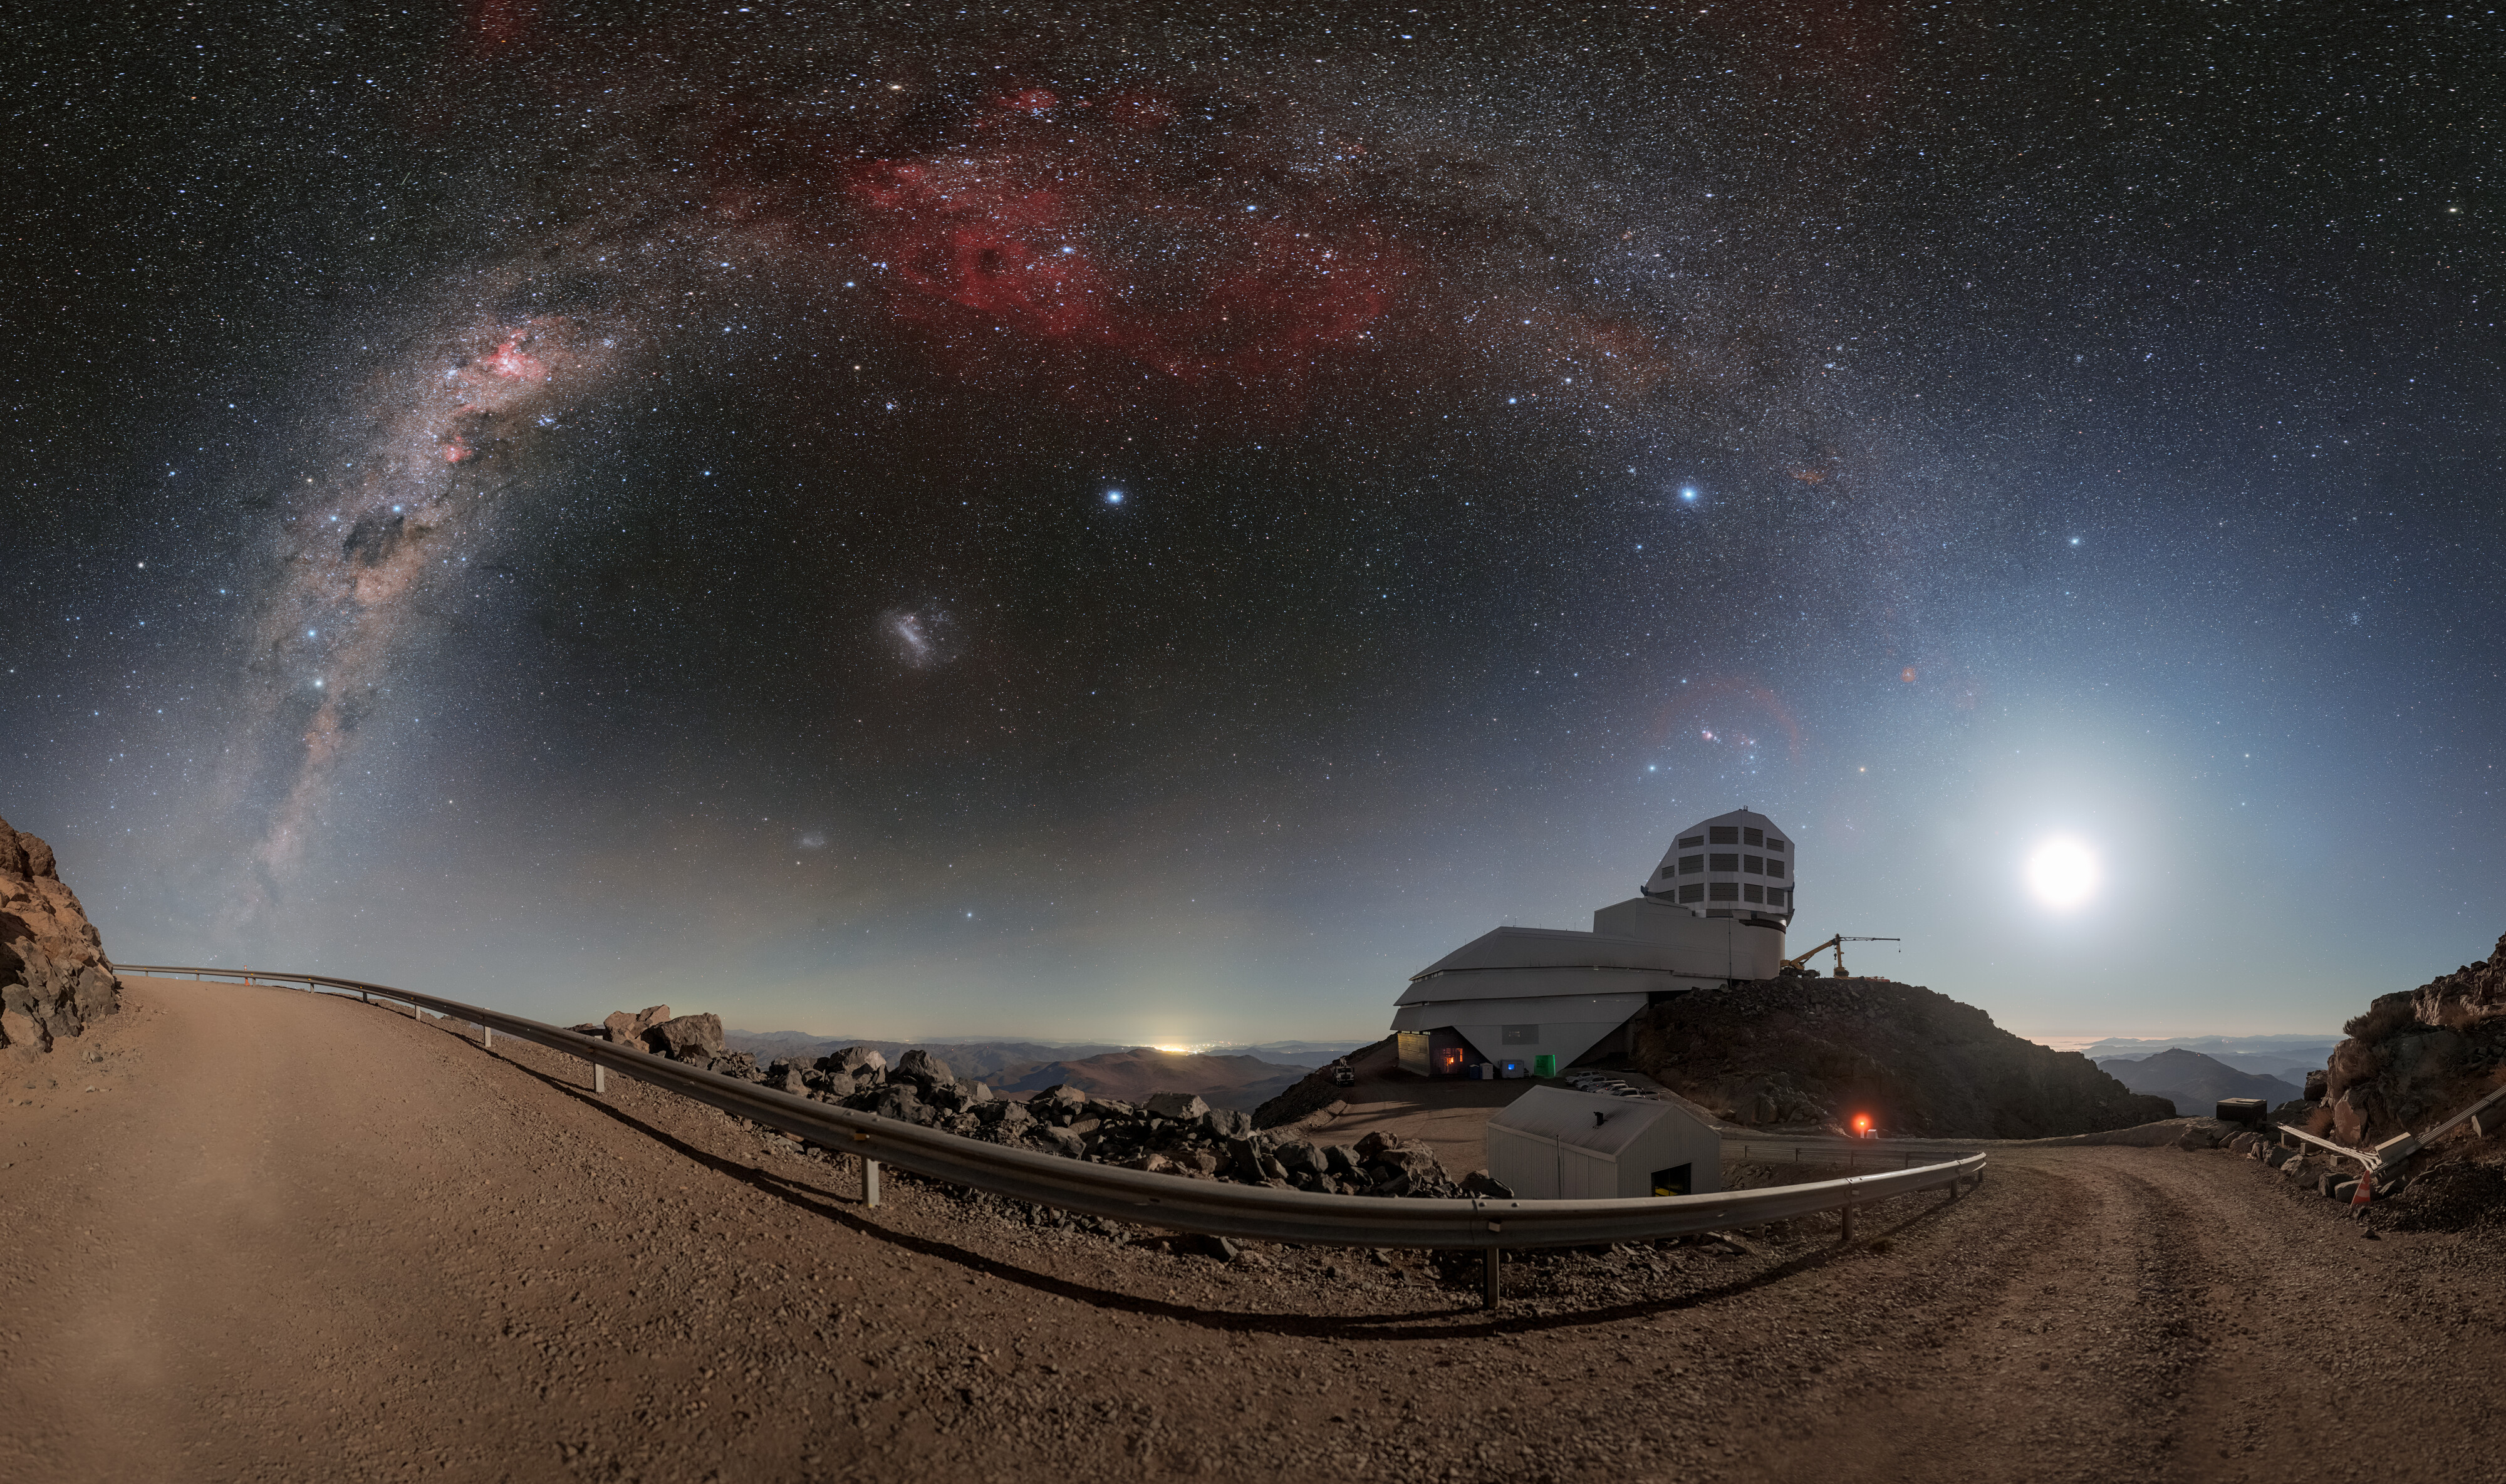

Rubin During First Look Observations (Zoomed-in Panorama)

The Moon and Milky Way light up the sky above NSF–DOE Vera C. Rubin Observatory during First Look observations. A 360-panorama, a cropped version, and a fulldome version of this image are also available.

Credit: NSF–DOE Vera C. Rubin Observatory/NOIRLab/SLAC/AURA/P. Horálek (Institute of Physics in Opava)